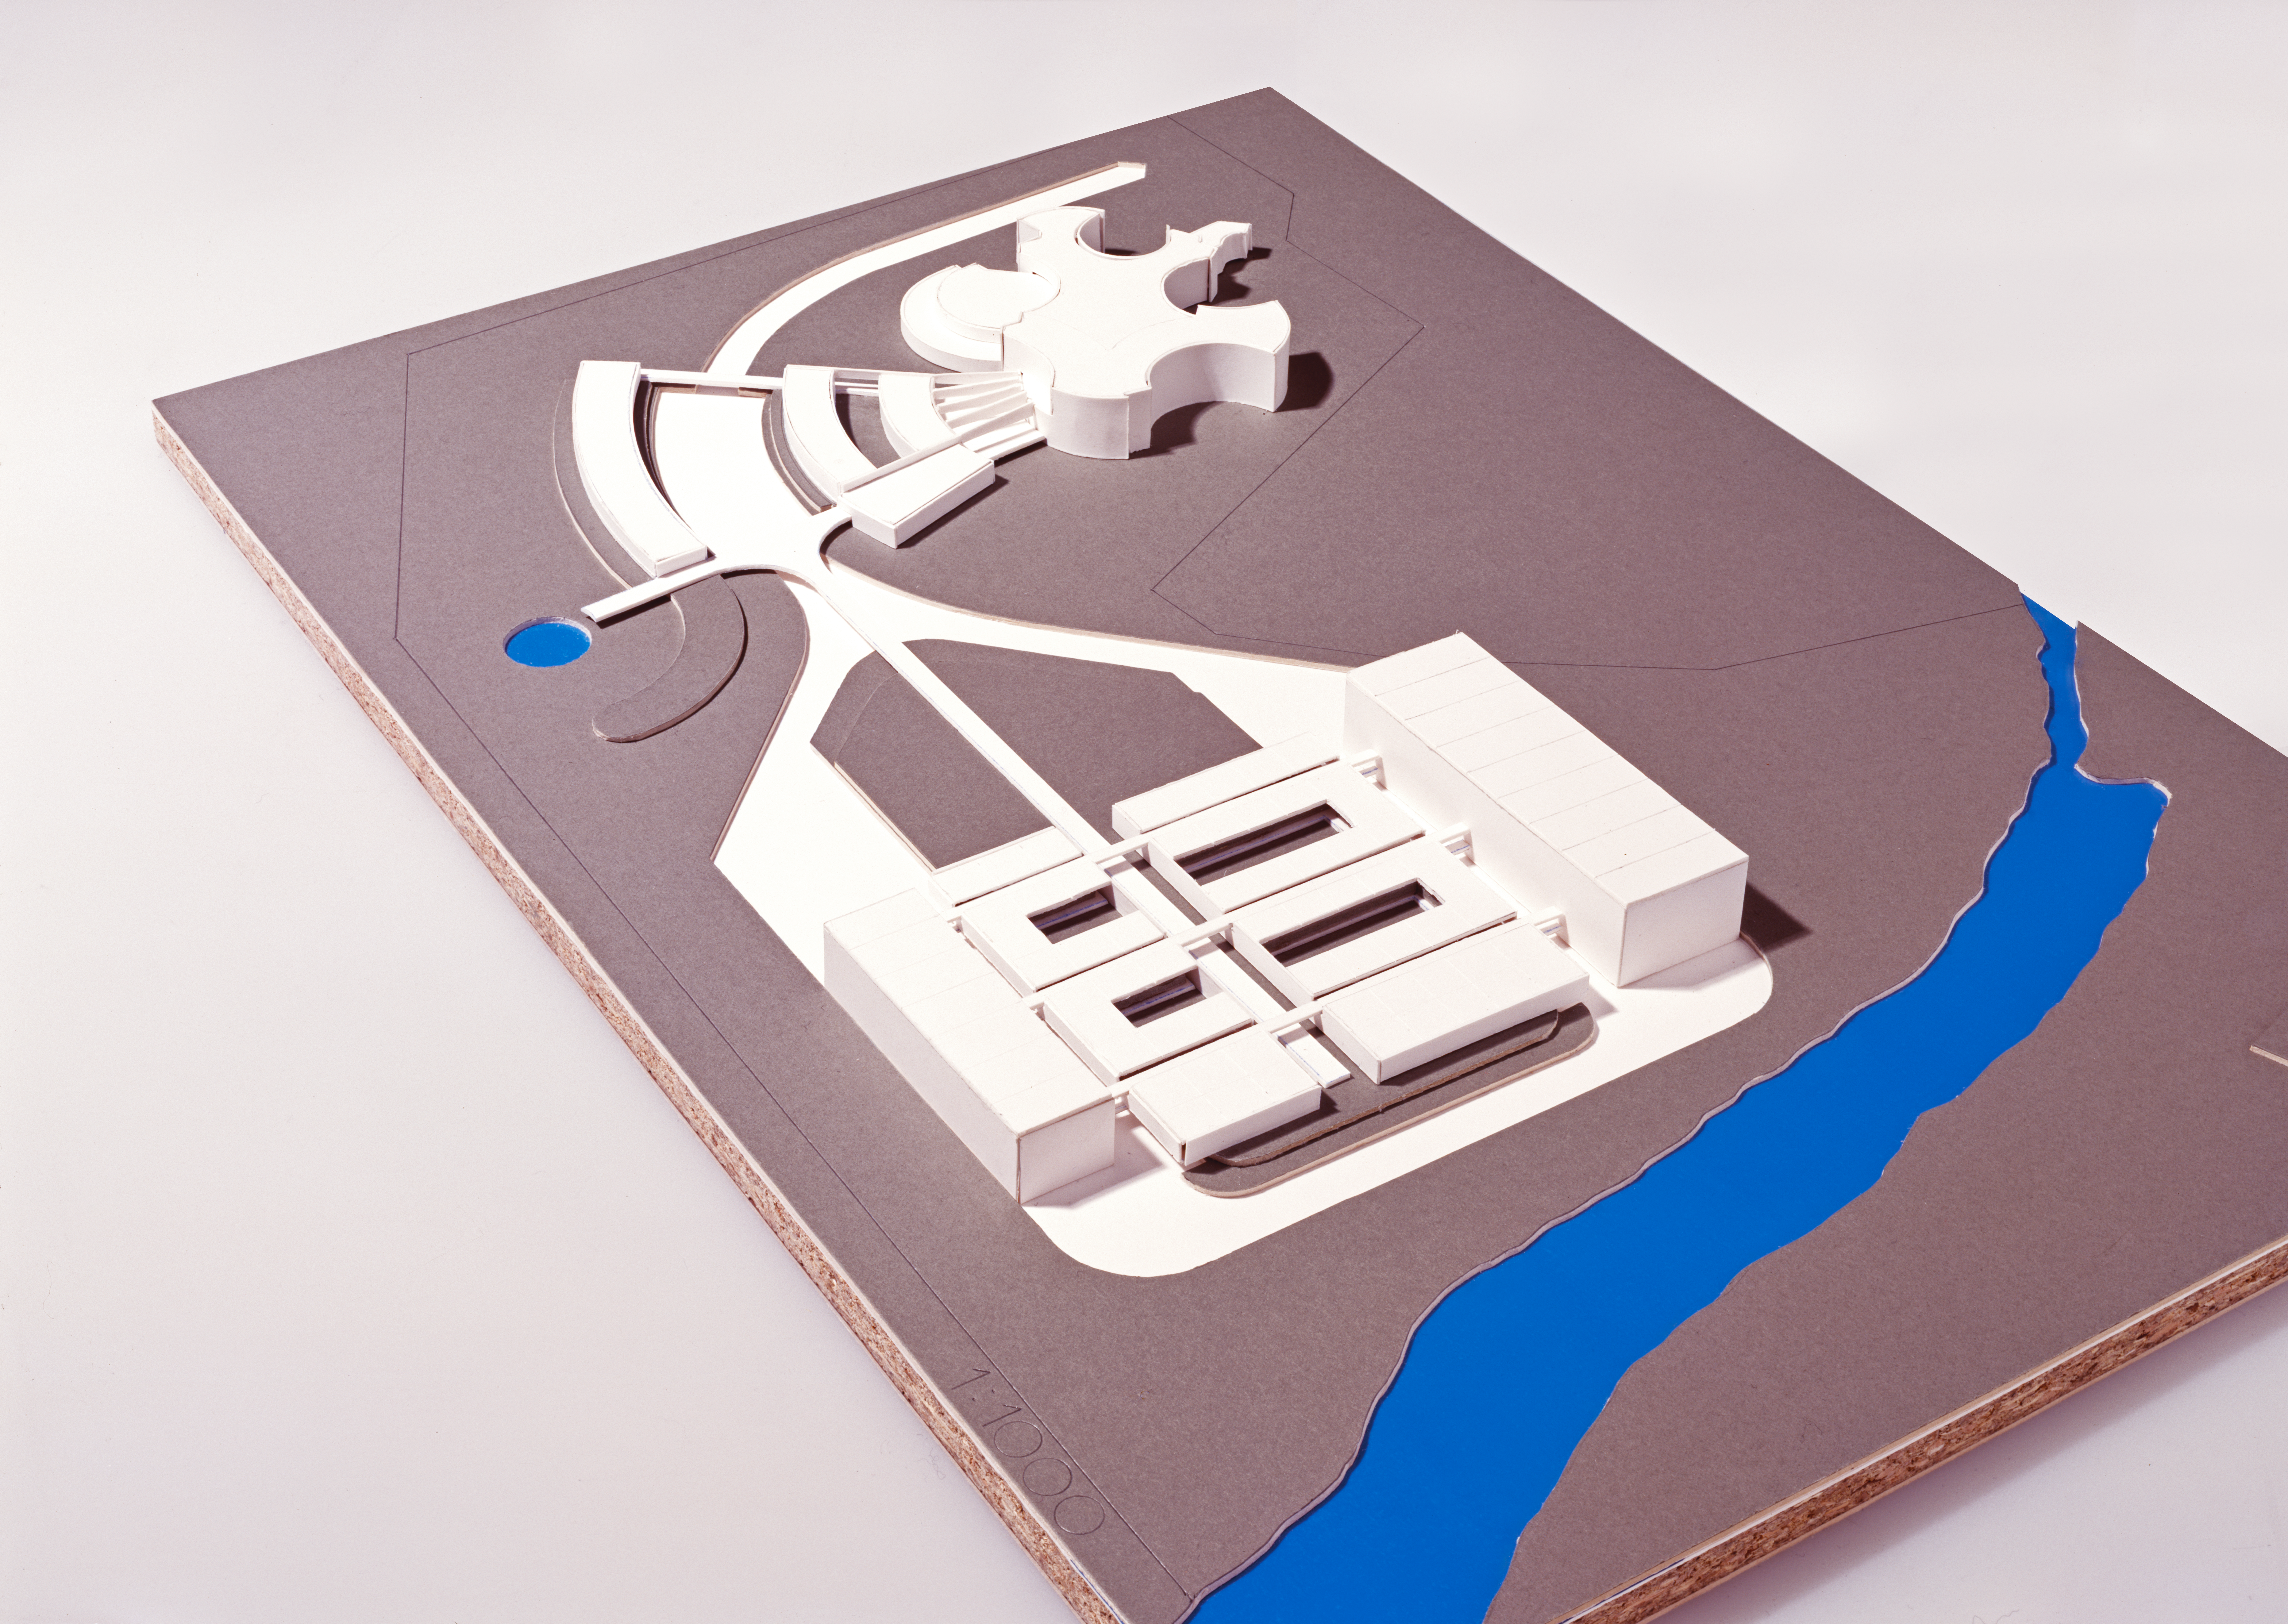

ESO HQ upgrade project

Plan for ESO HQ building extensions in the grand headquarters situated in Garching, Bavaria.

The extensions will open up this centre of thought to stronger and greater things - a shining beacon of academia that will light up the universe (metaphorically).

Credit: ESO